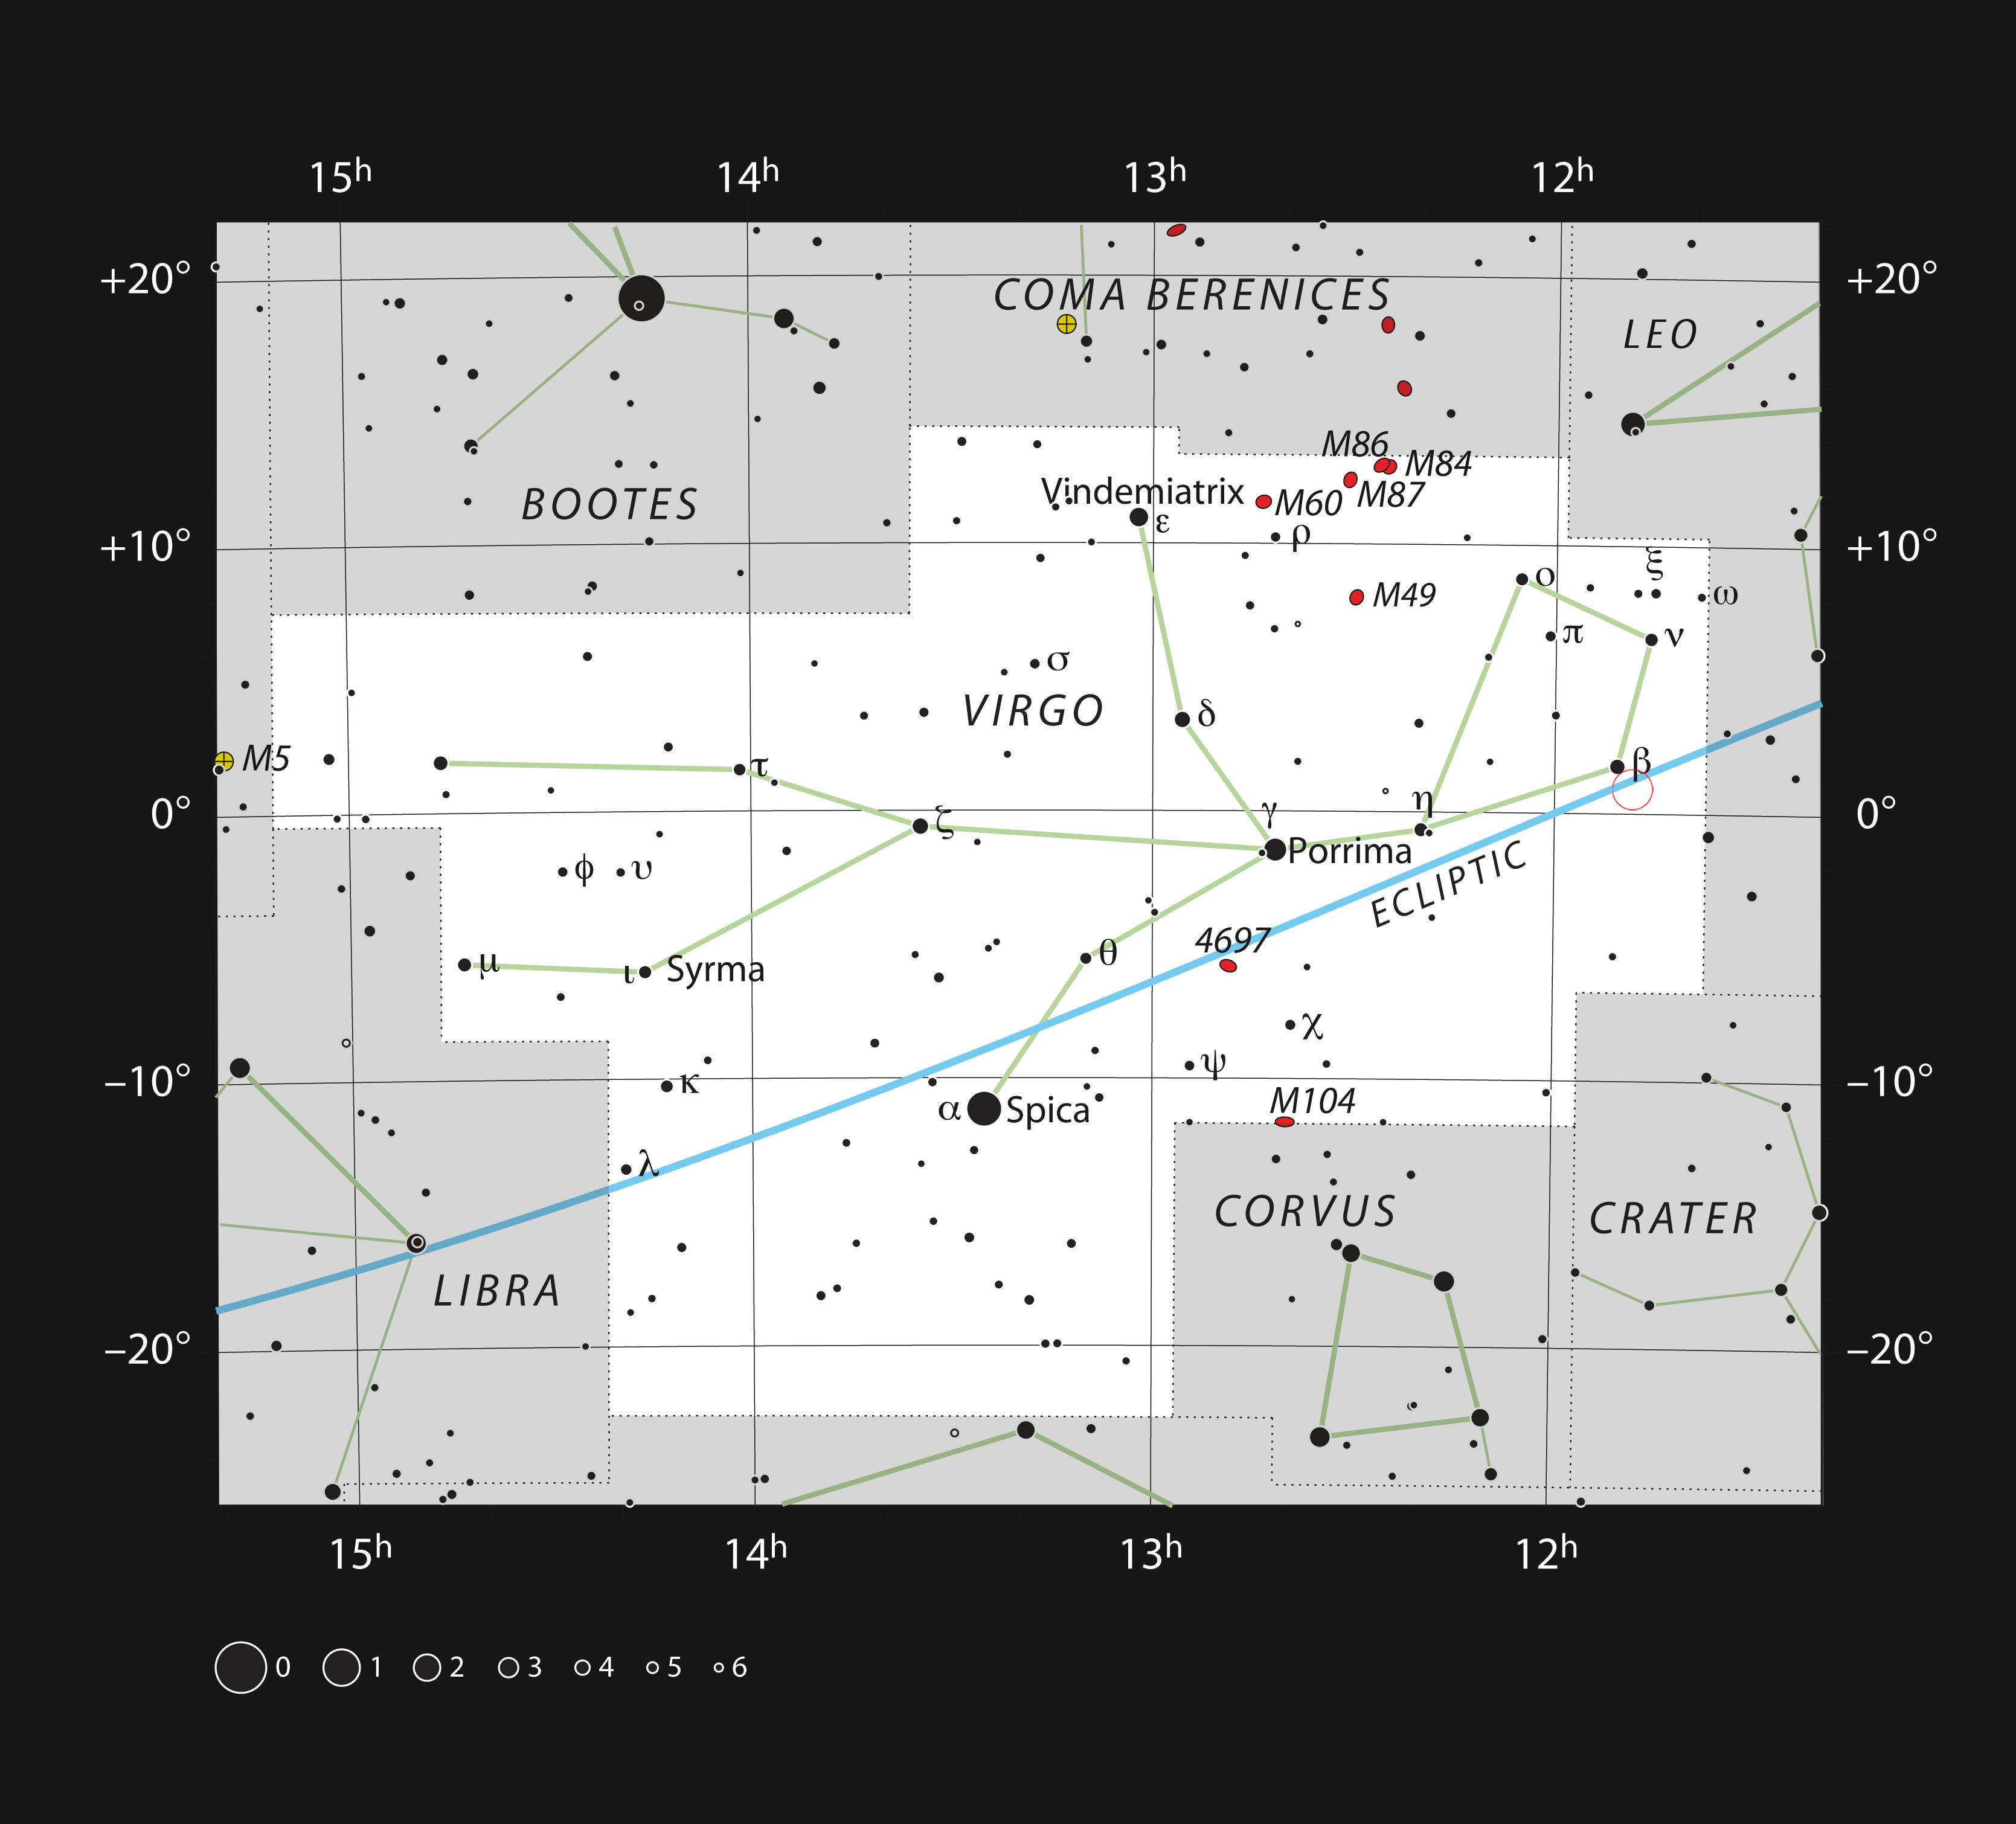

The red dwarf star Ross 128 in the constellation of Virgo

This chart shows the large zodiacal constellation of Virgo (The Virgin). This constellation is home to the faint red dwarf star Ross 128, marked with a red circle, which is sometimes known as Proxima Virginis as it is the closest star to the Earth in the constellation. It is orbited by an Earth-mass planet, Ross 128 b. This picture shows most of the stars that can be seen with the naked eye on a dark and clear night, Ross 128 itself needs a small telescope to be visible.

Credit: ESO, IAU and Sky & Telescope